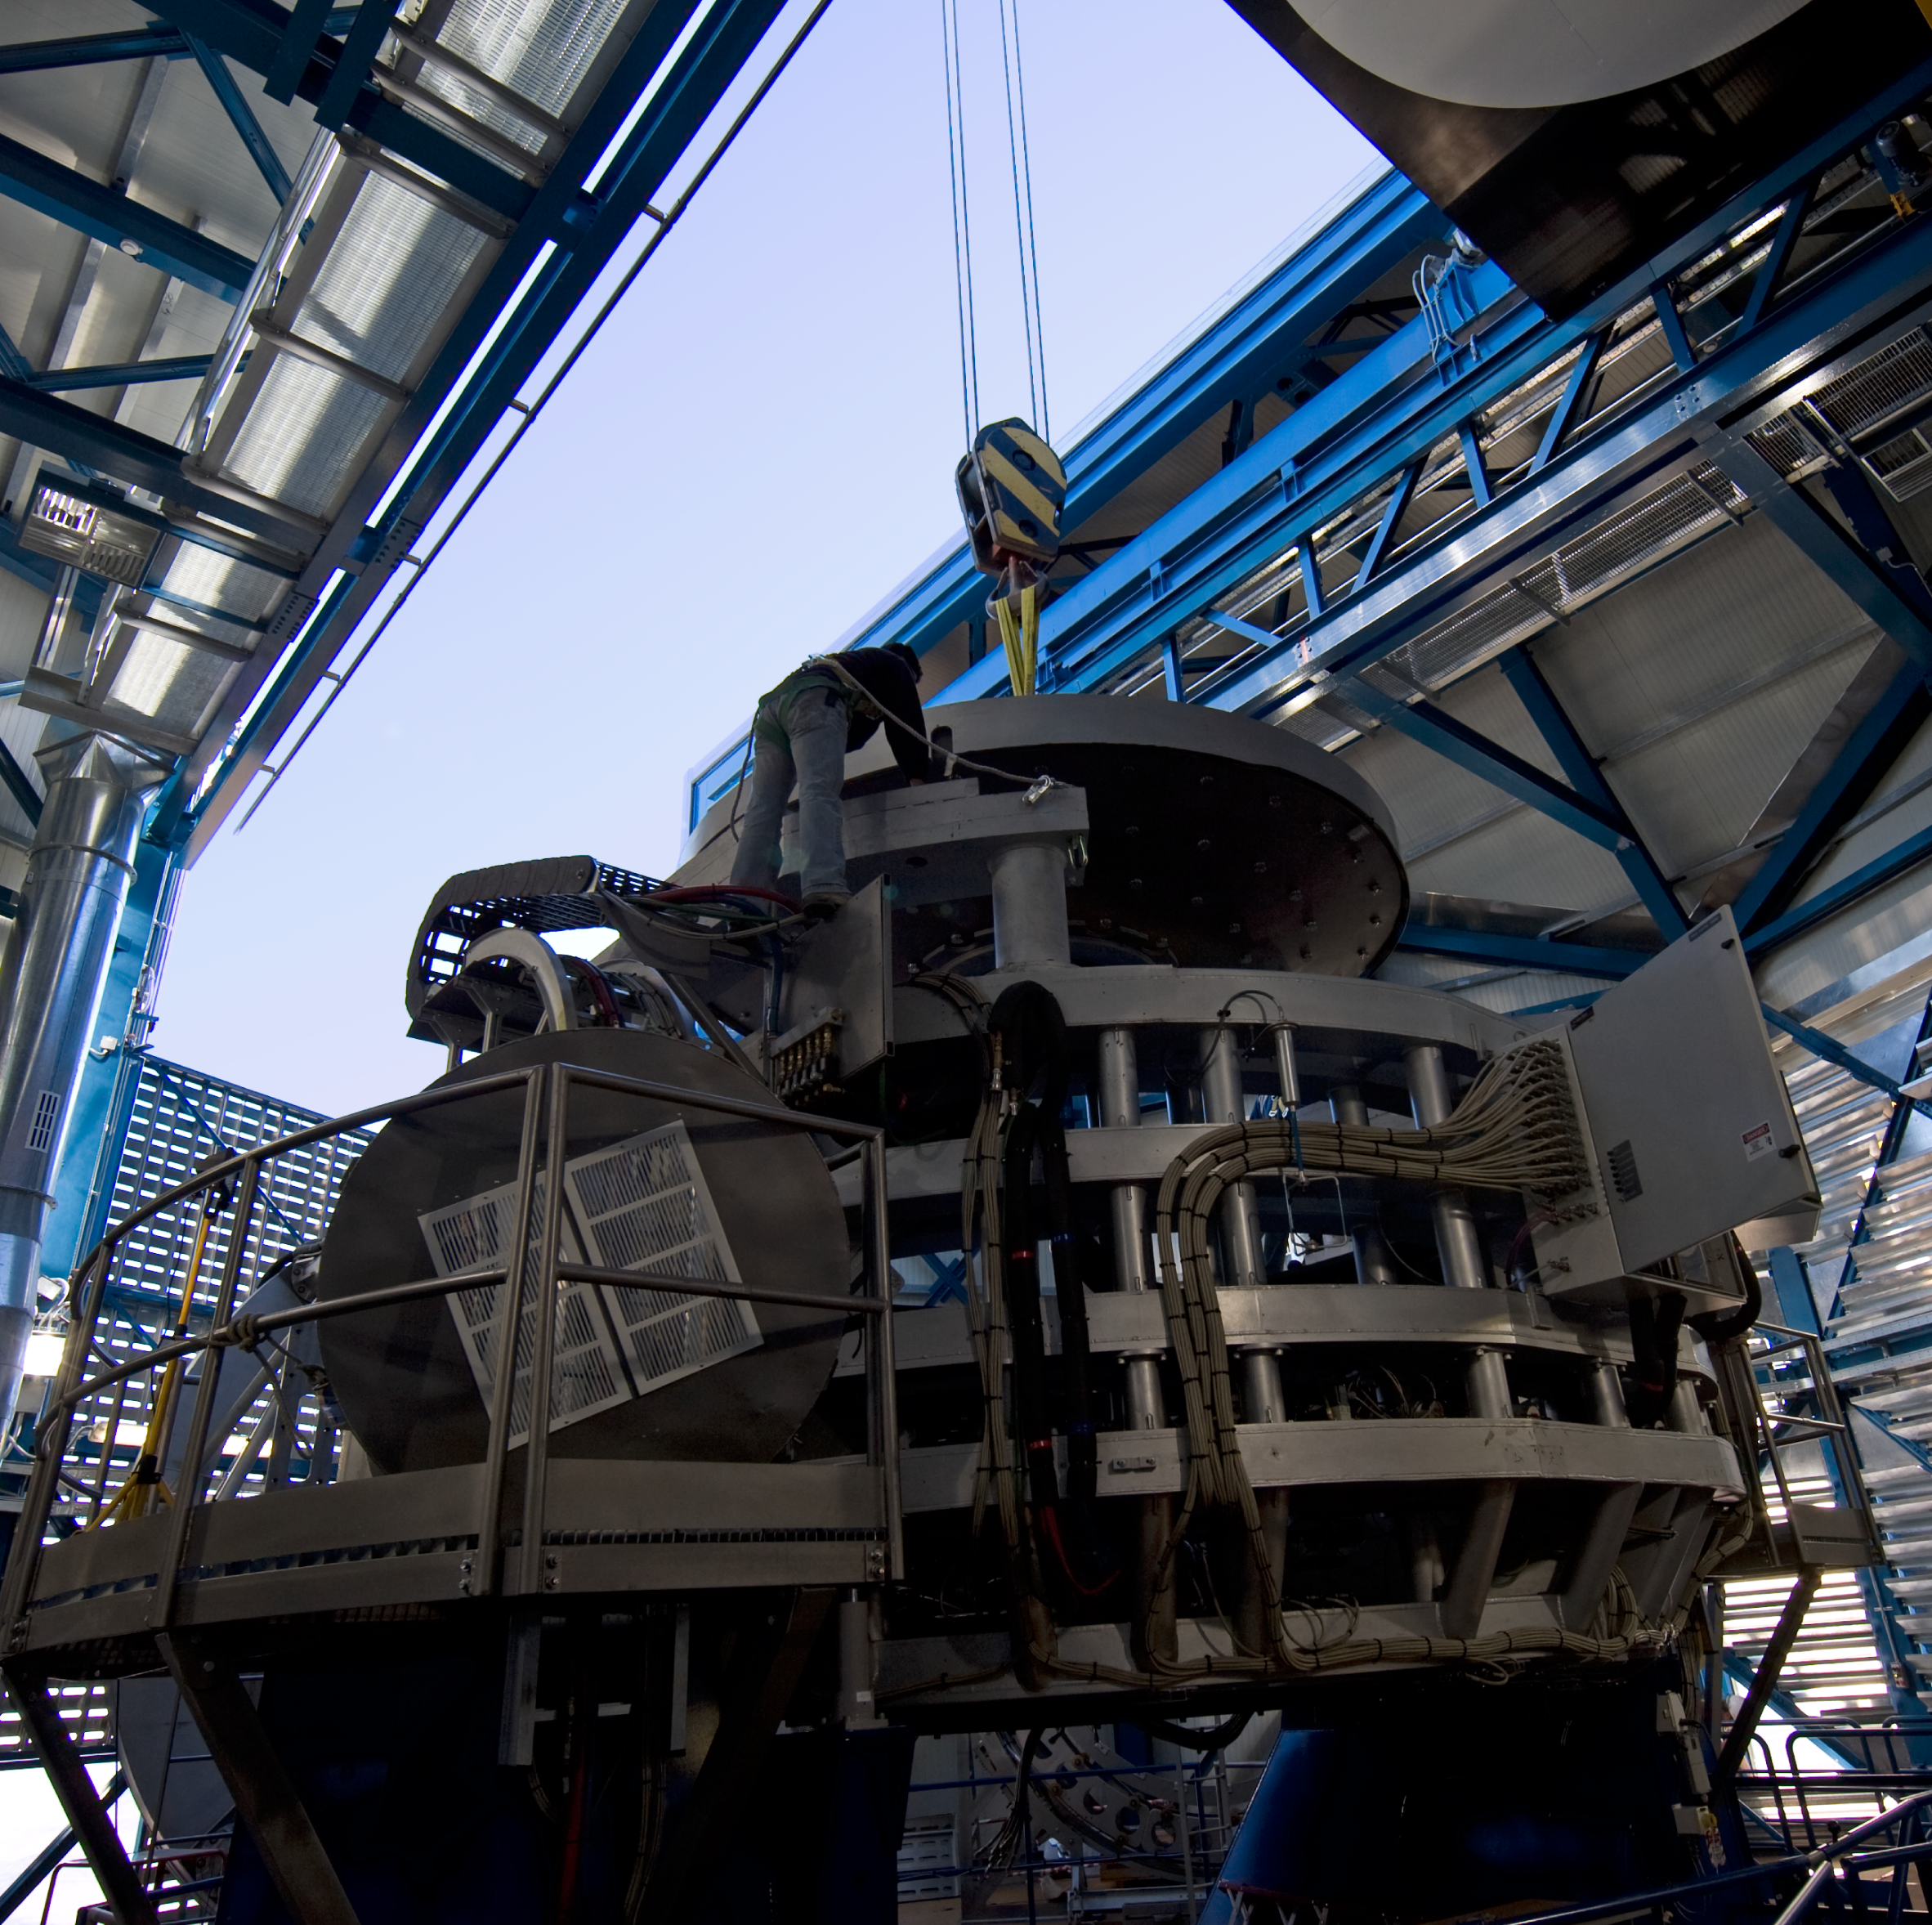

Installing the VISTA mirror

A 4.1-metre diameter primary mirror, a vital part of the world''s newest and fastest survey telescope, VISTA (the Visible and Infrared Survey Telescope for Astronomy) has been delivered to its new mountaintop home at Cerro Paranal, Chile. The mirror arrived over the Easter weekend (22 to 23 March 2008) at the Paranal Observatory where the telescope has been assembled at an altitude of 2518m, in Chile's Atacama Desert.

Credit: ESO/H. Boffin